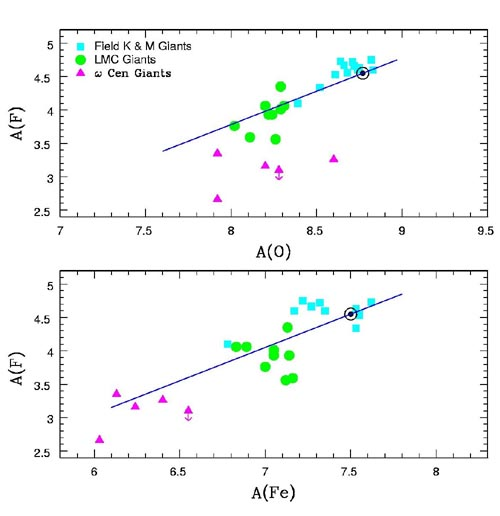

Logarithm abundance of fluorine, A(F), plotted versus oxygen, A(O), and logarithm abundance of fluorine, A(F), plotted versus iron, A(Fe)

Logarithm abundance of fluorine, A(F), plotted versus oxygen, A(O), and logarithm abundance of fluorine, A(F), plotted versus iron, A(Fe). The colors of the symbols refer to the location of the red giants: the Milky Way (blue squares), the LMC (green circles) and ω Centauri (purple triangles). The encircled black dots correspond to the solar abundance of fluorine

Credit: International Gemini Observatory/NOIRLab/NSF/AURA